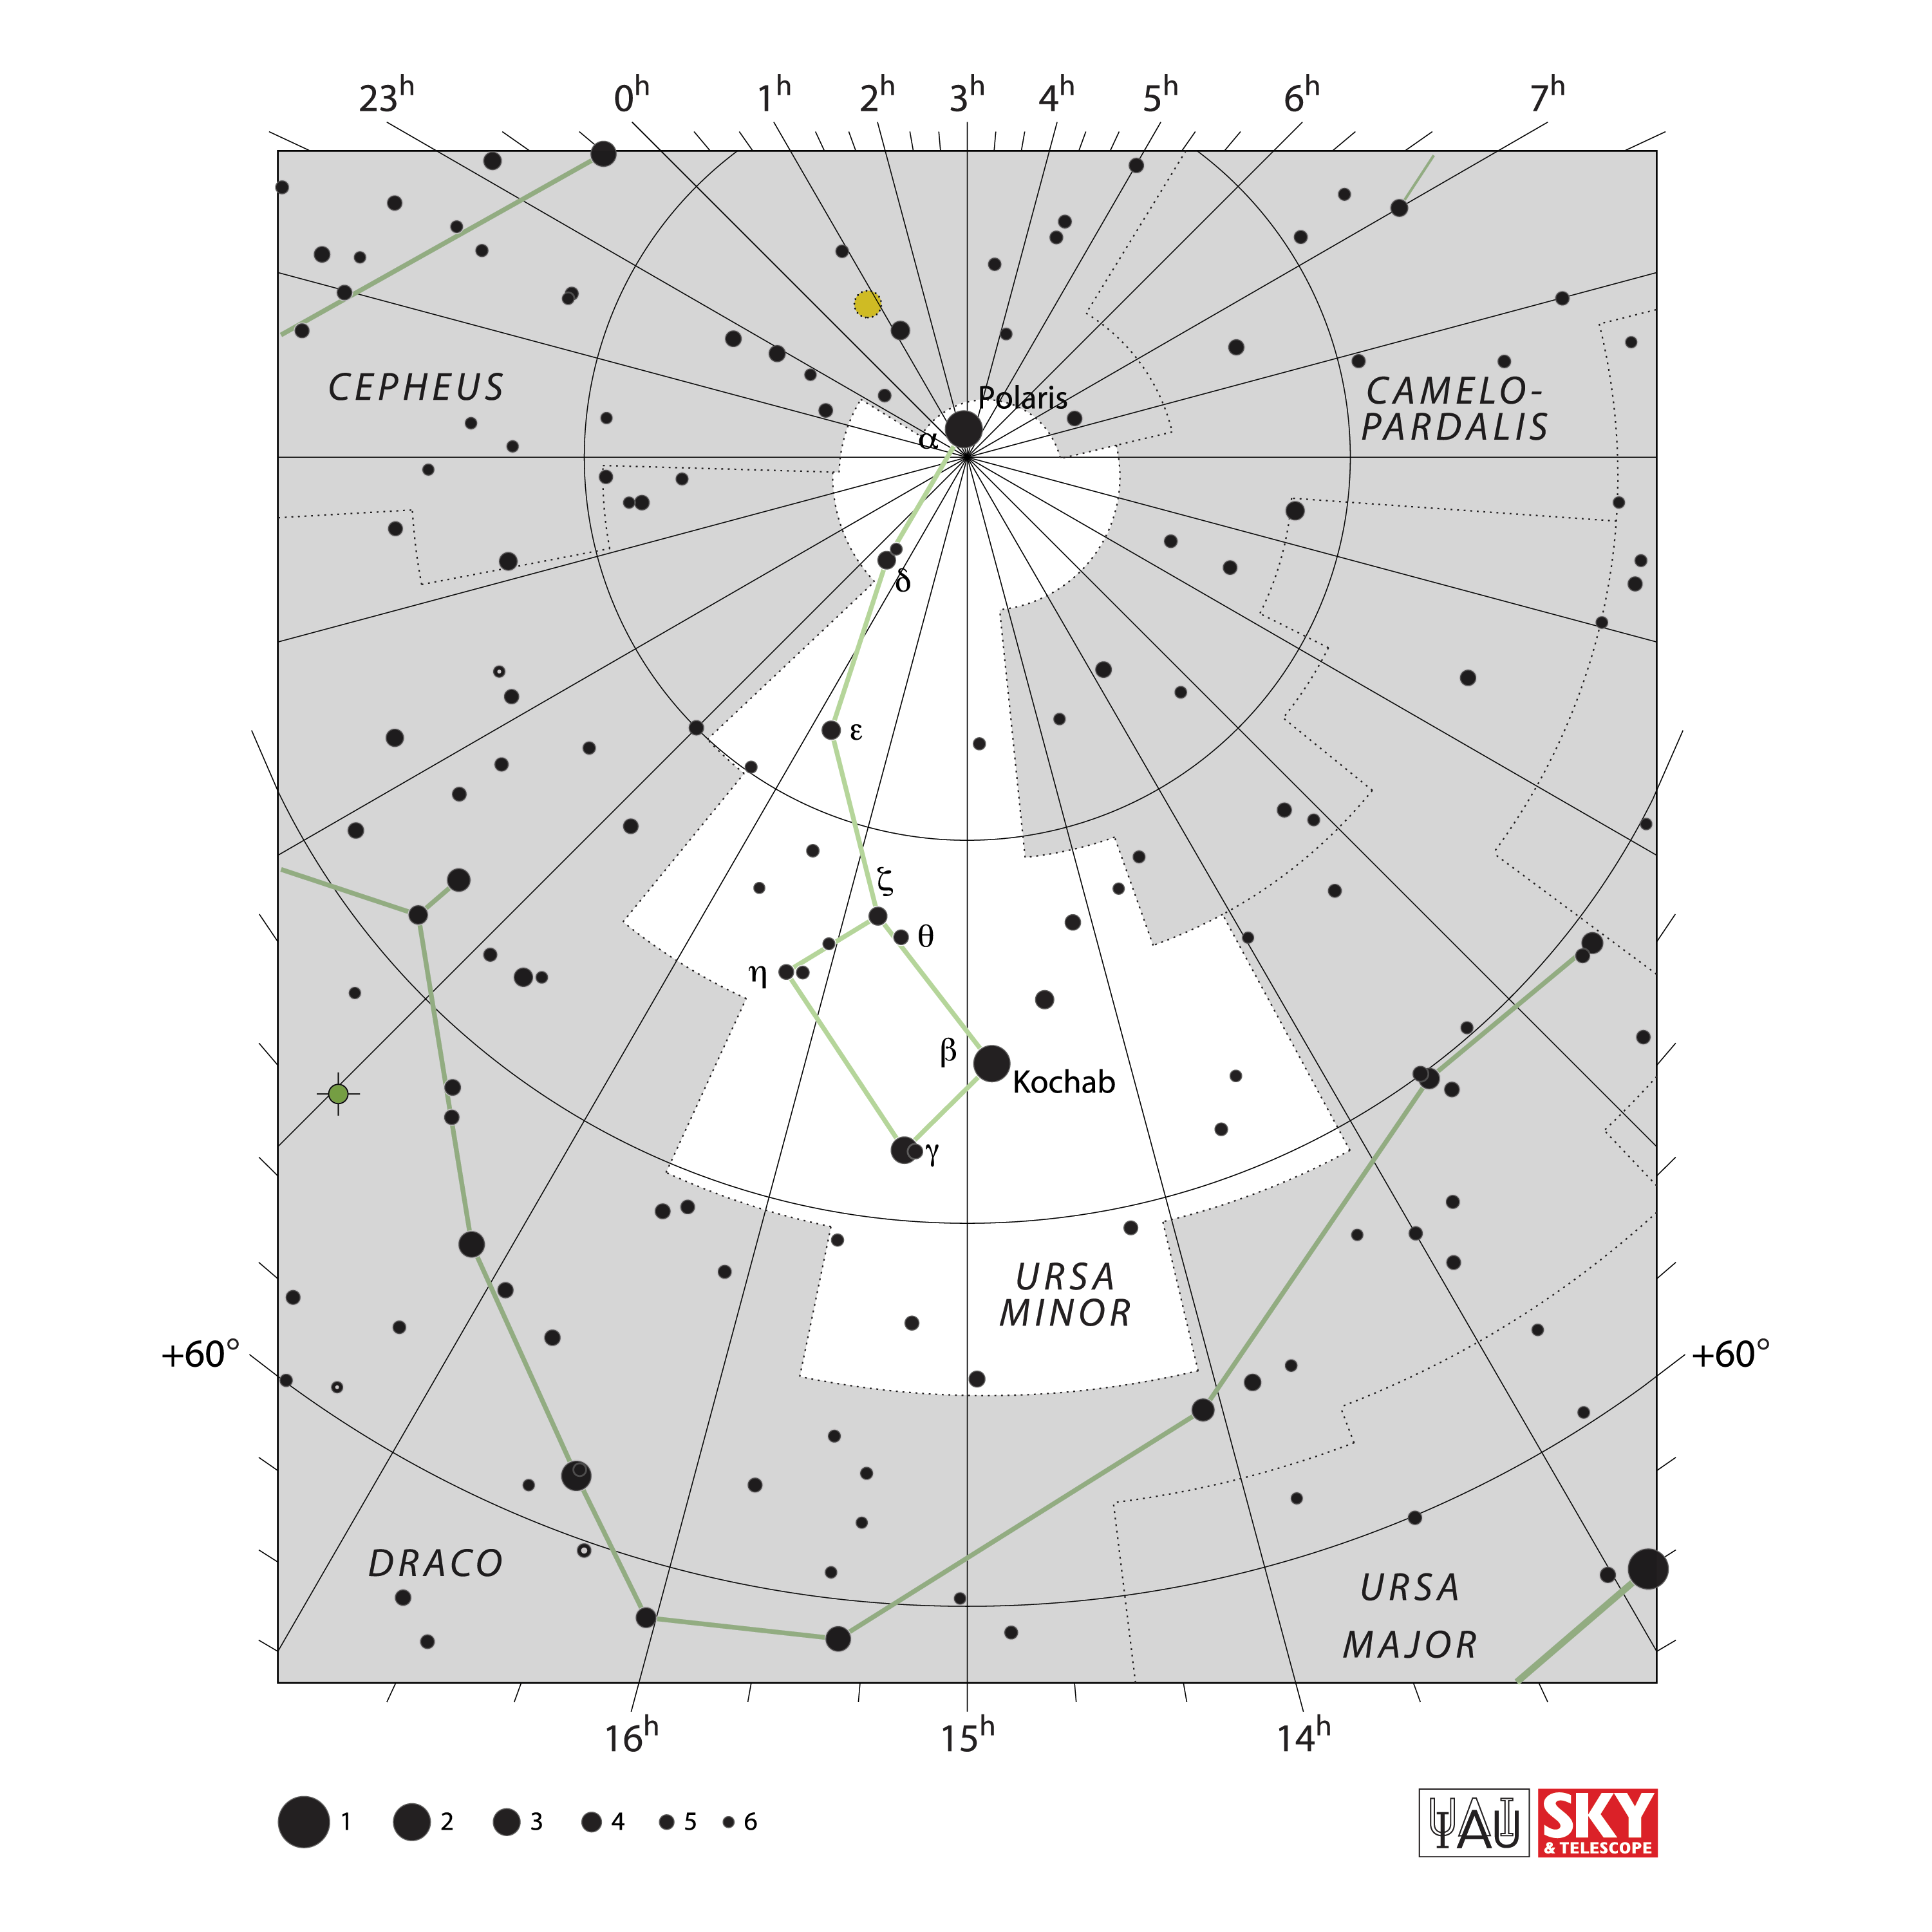

Ursa Minor

Credit: IAU and Sky & Telescope